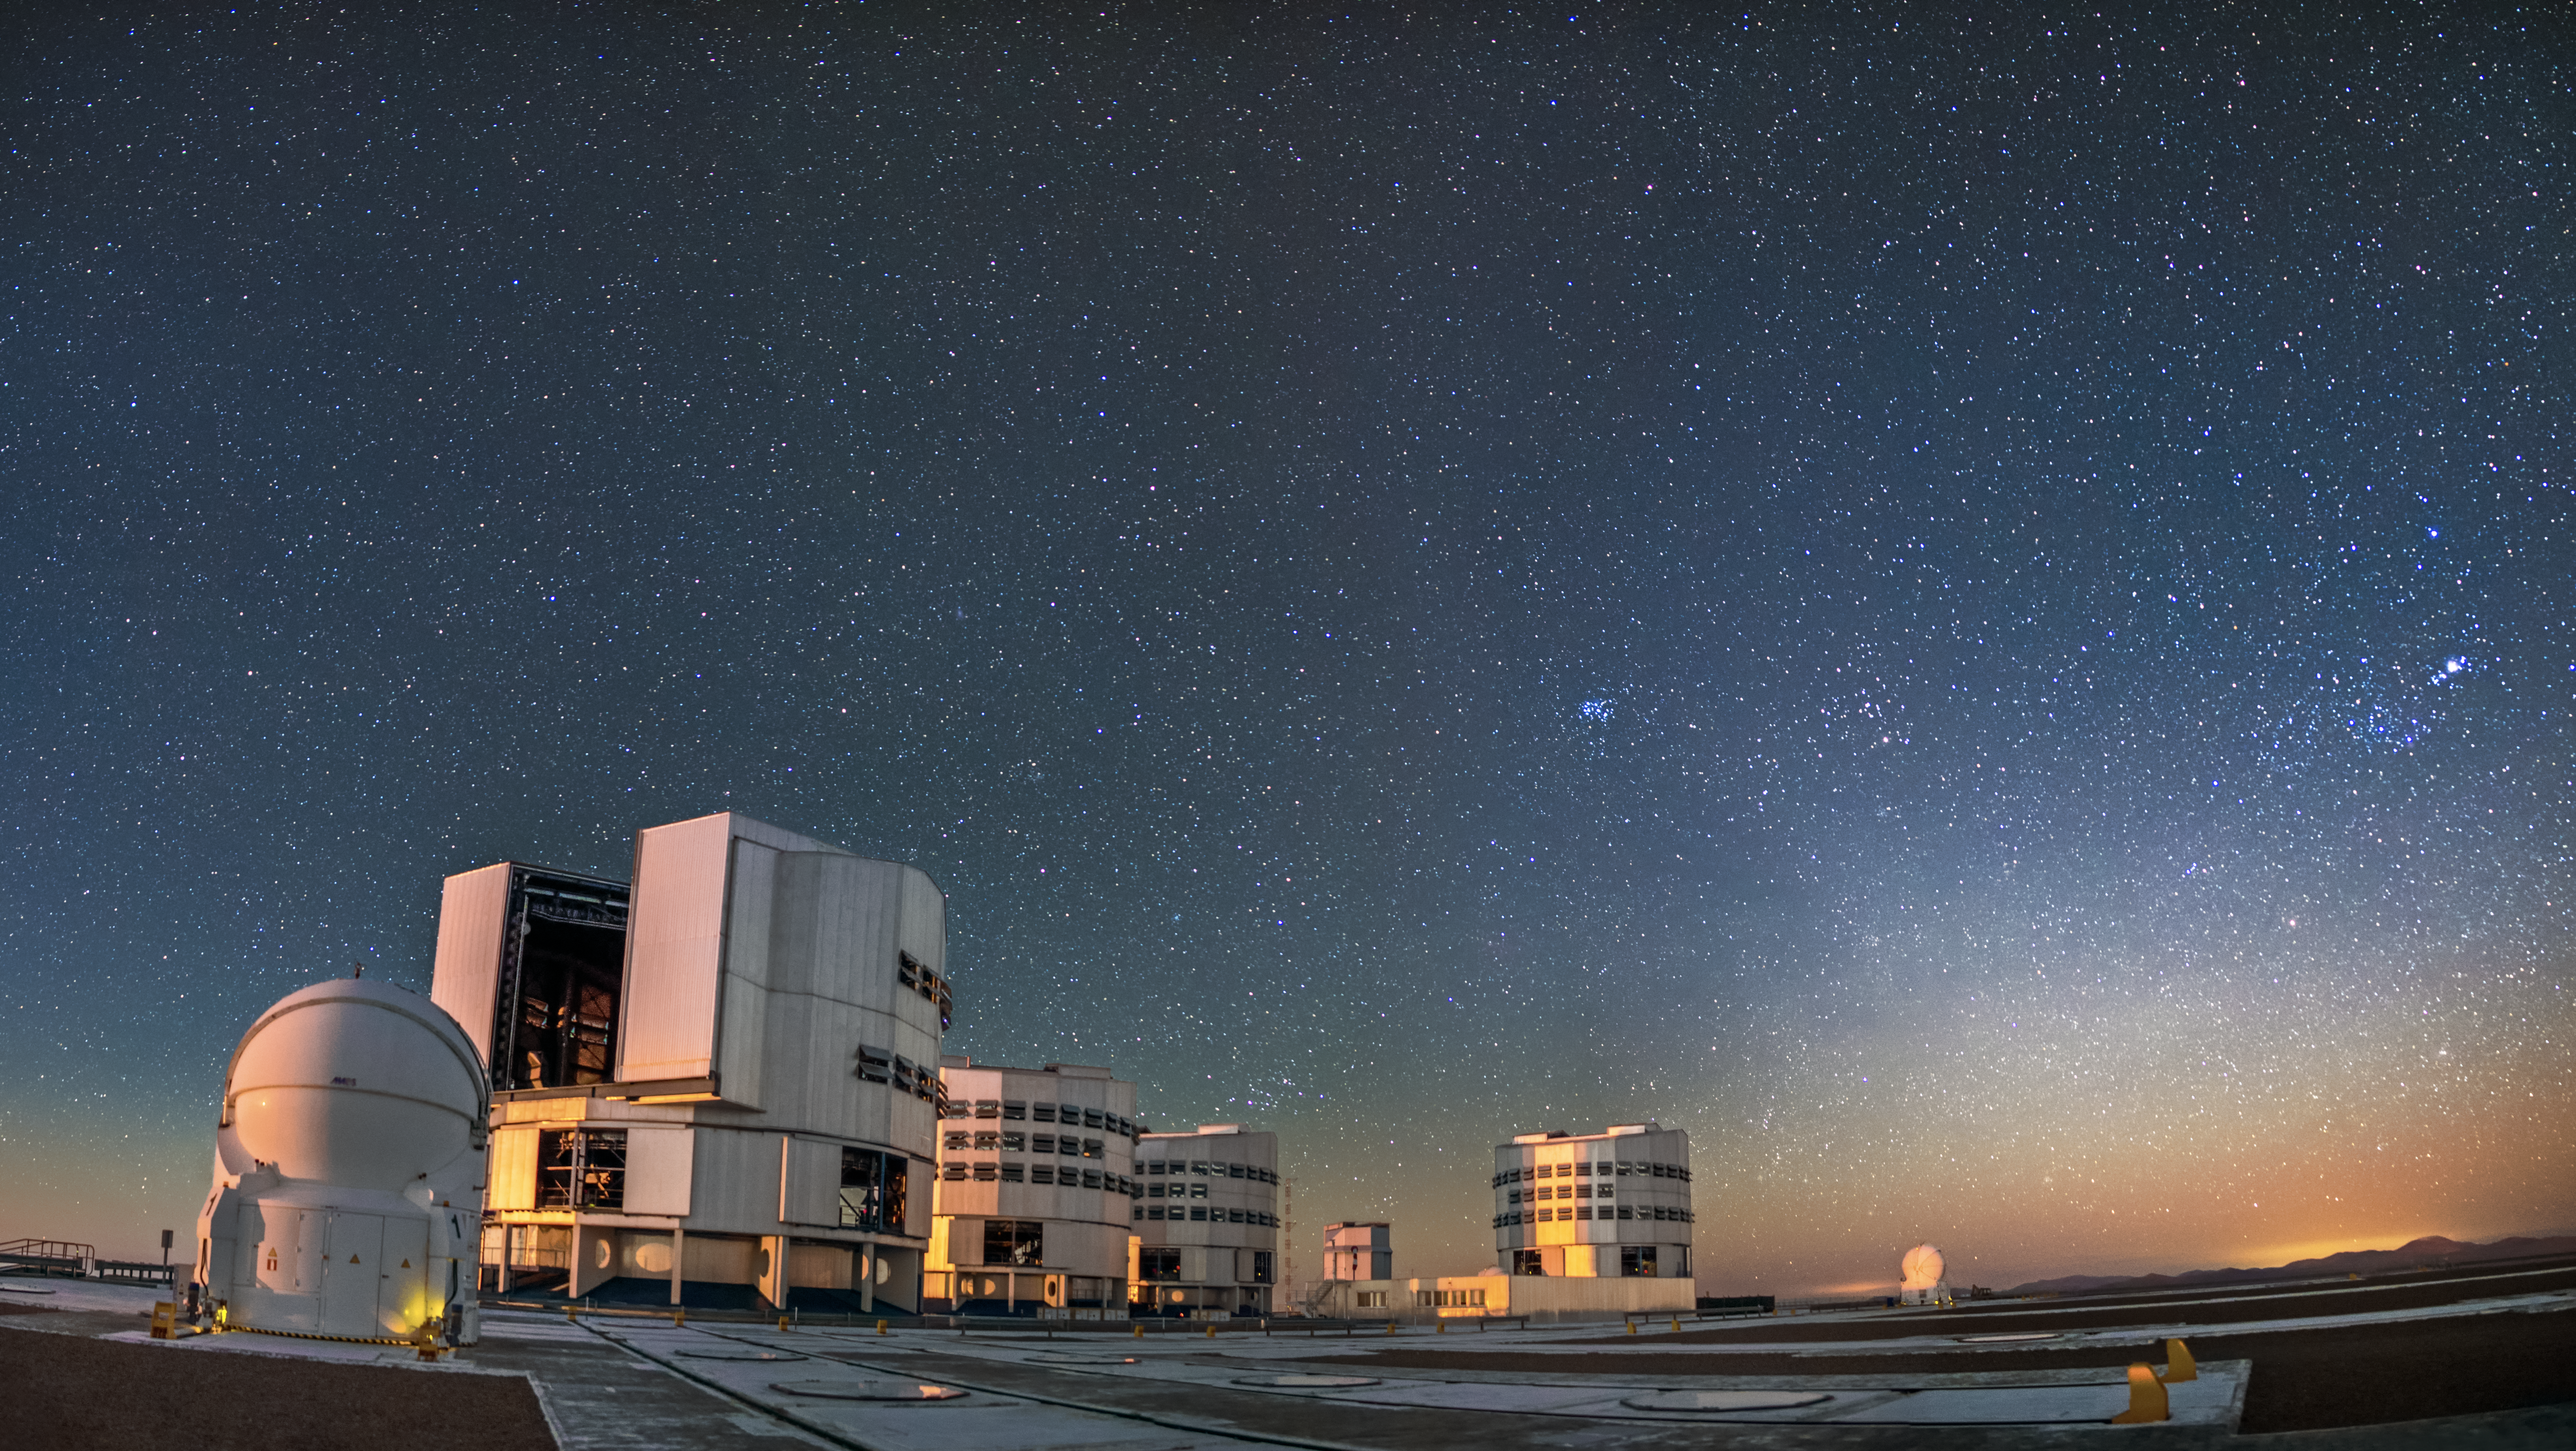

The VLT platform at dusk

The VLT platform is pictured here at dusk, as another clear Chilean night opens to observations.

Credit: A. Tudorica/ESO